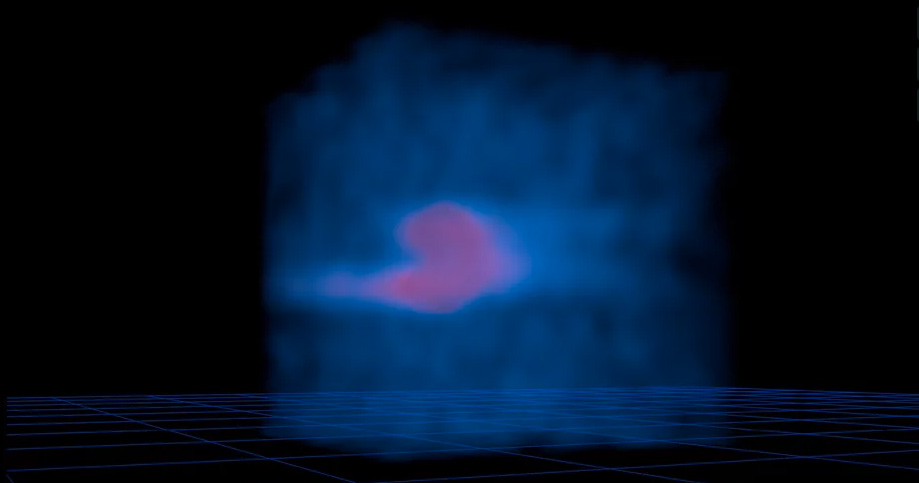

Rotating 3D Map of Comet Lemmon Releasing HCN Molecules

This rotating 3D ALMA map shows how HCN molecules are released from the nucleus of comet Lemmon and then spread evenly throughout the atmosphere, or coma. Similar maps revealed that HCN and formaldehyde are produced in the coma, rather than originating from the comet's nucleus. Read more: https://public.nrao.edu/news/pressreleases/comets-alma.

Credit: Brian Kent (NRAO/AUI/NSF). Music: Mark Mercury.